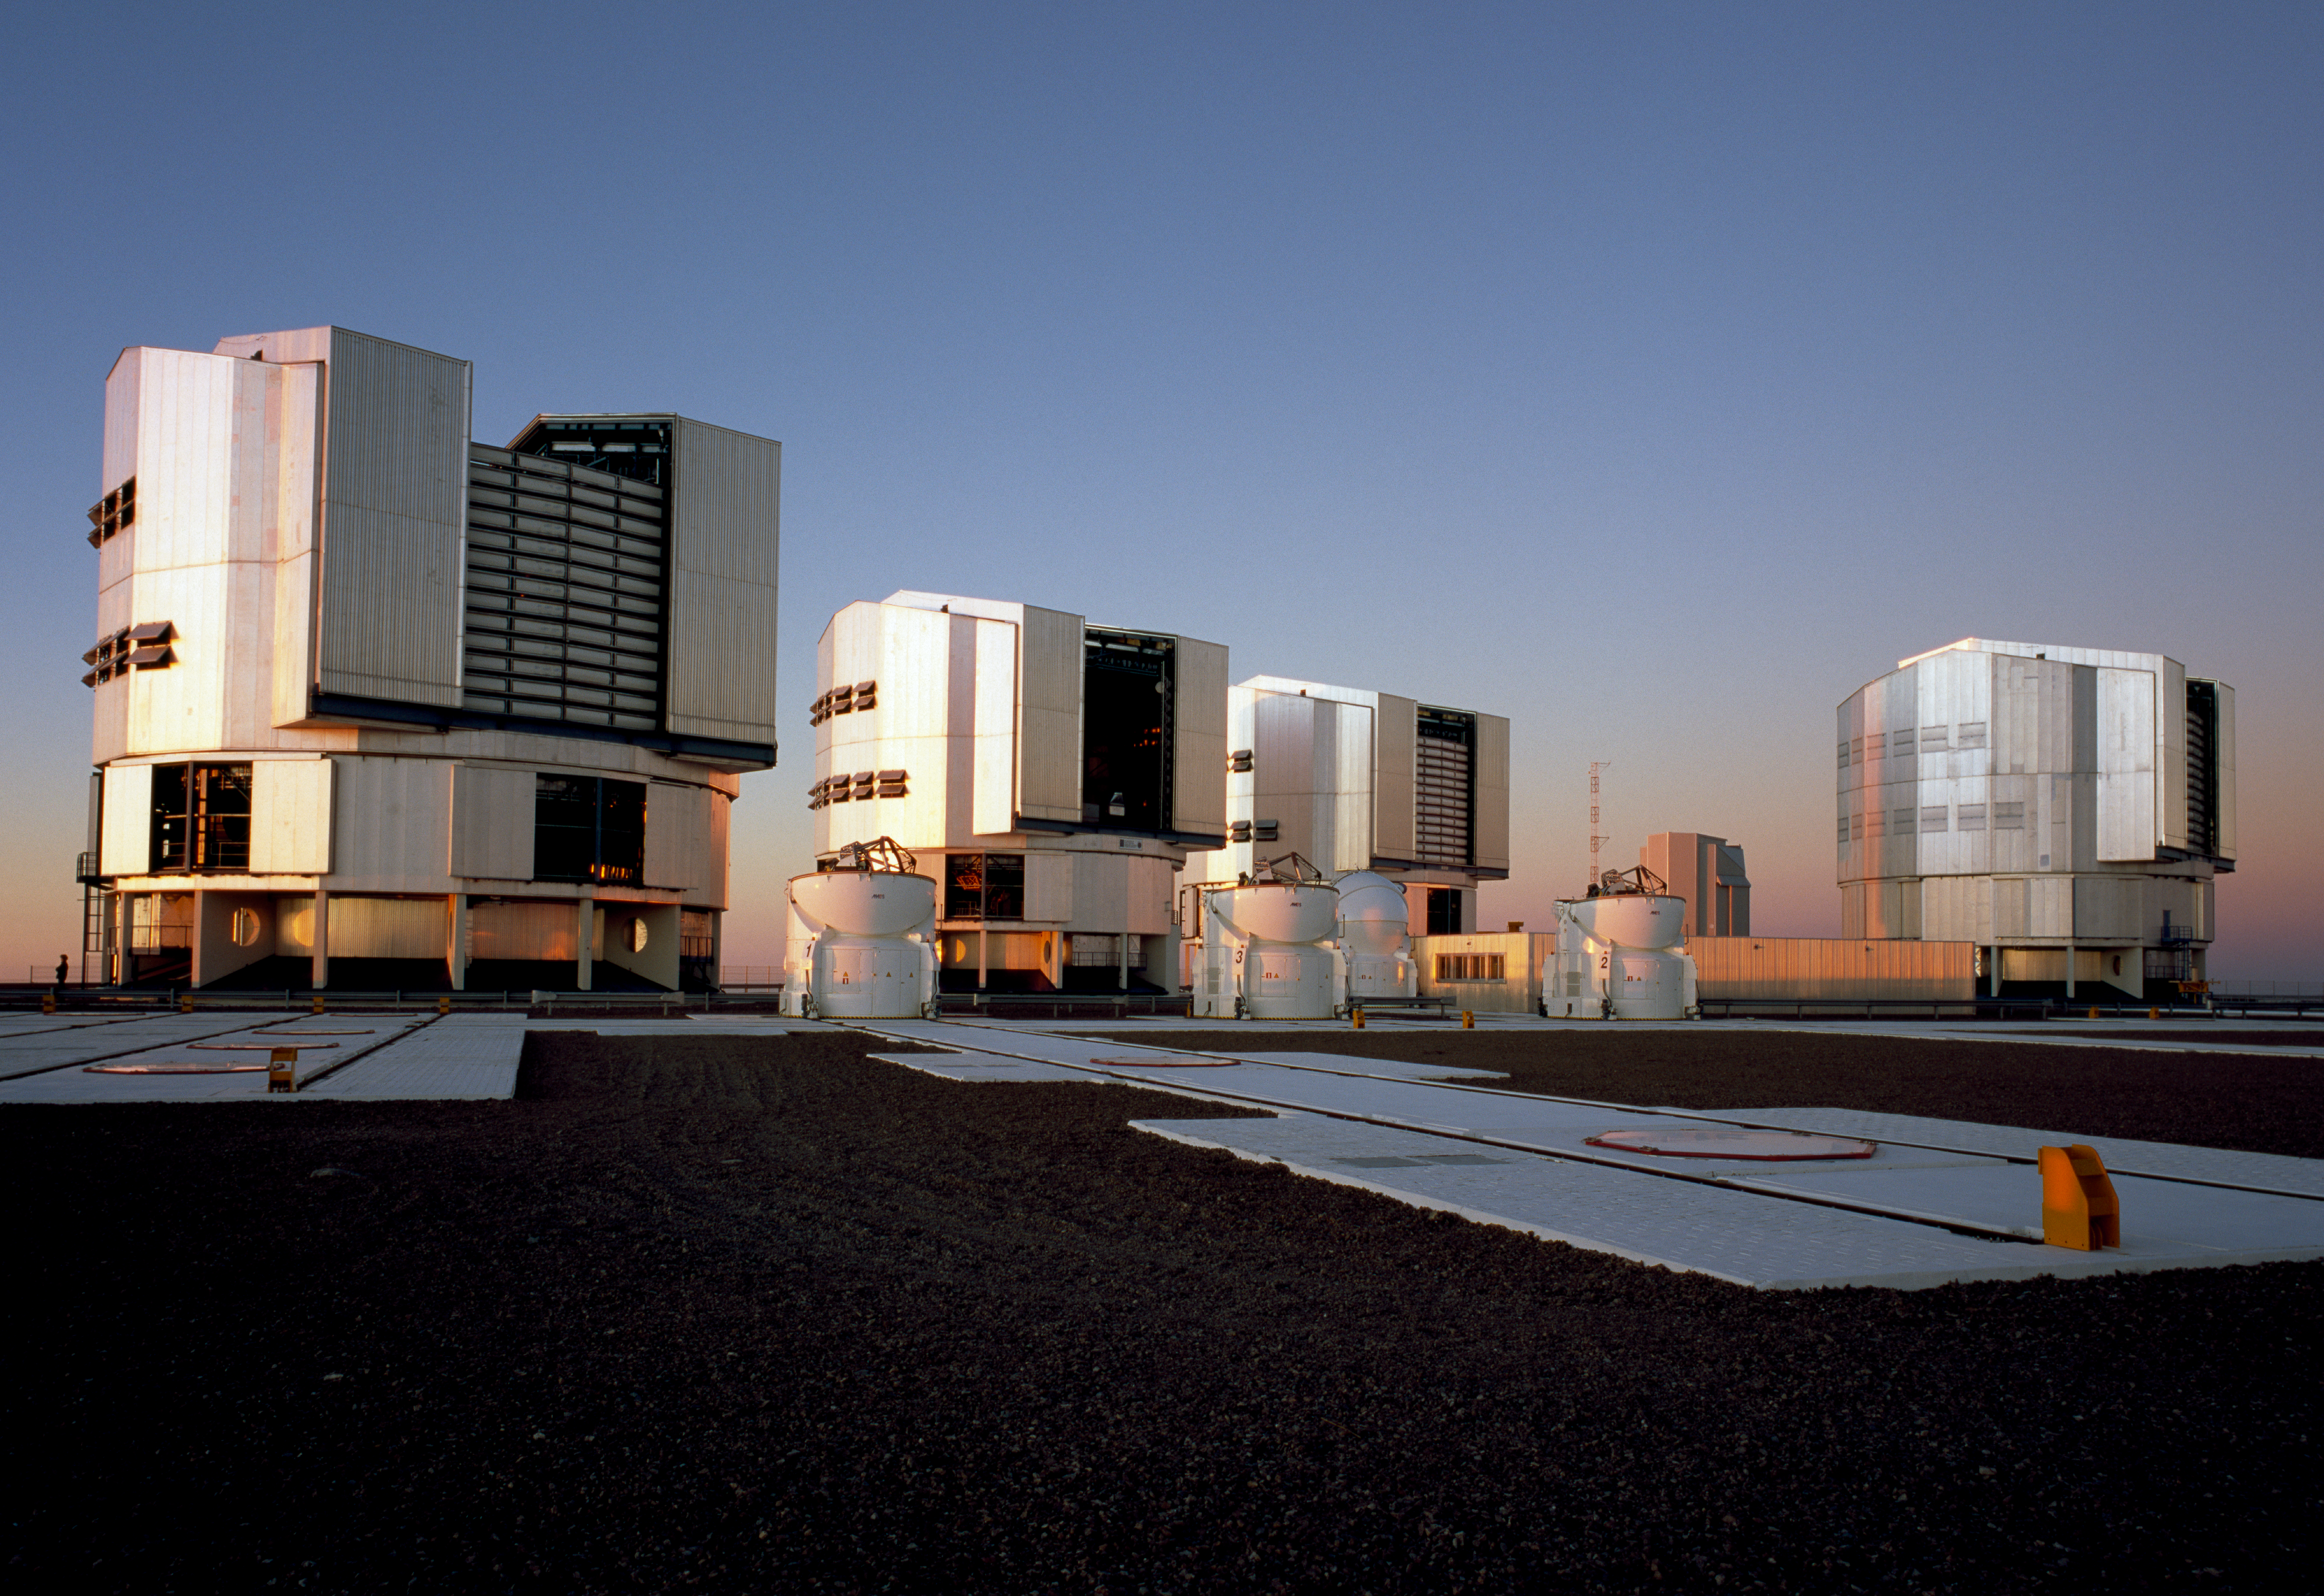

Paranal platform – 2007

The Paranal platform photographed in January 2007. The four main Very Large Telescope (VLT) units can be seen, as well the four auxiliary telescopes.

Credit: ESO/H.H.Heyer